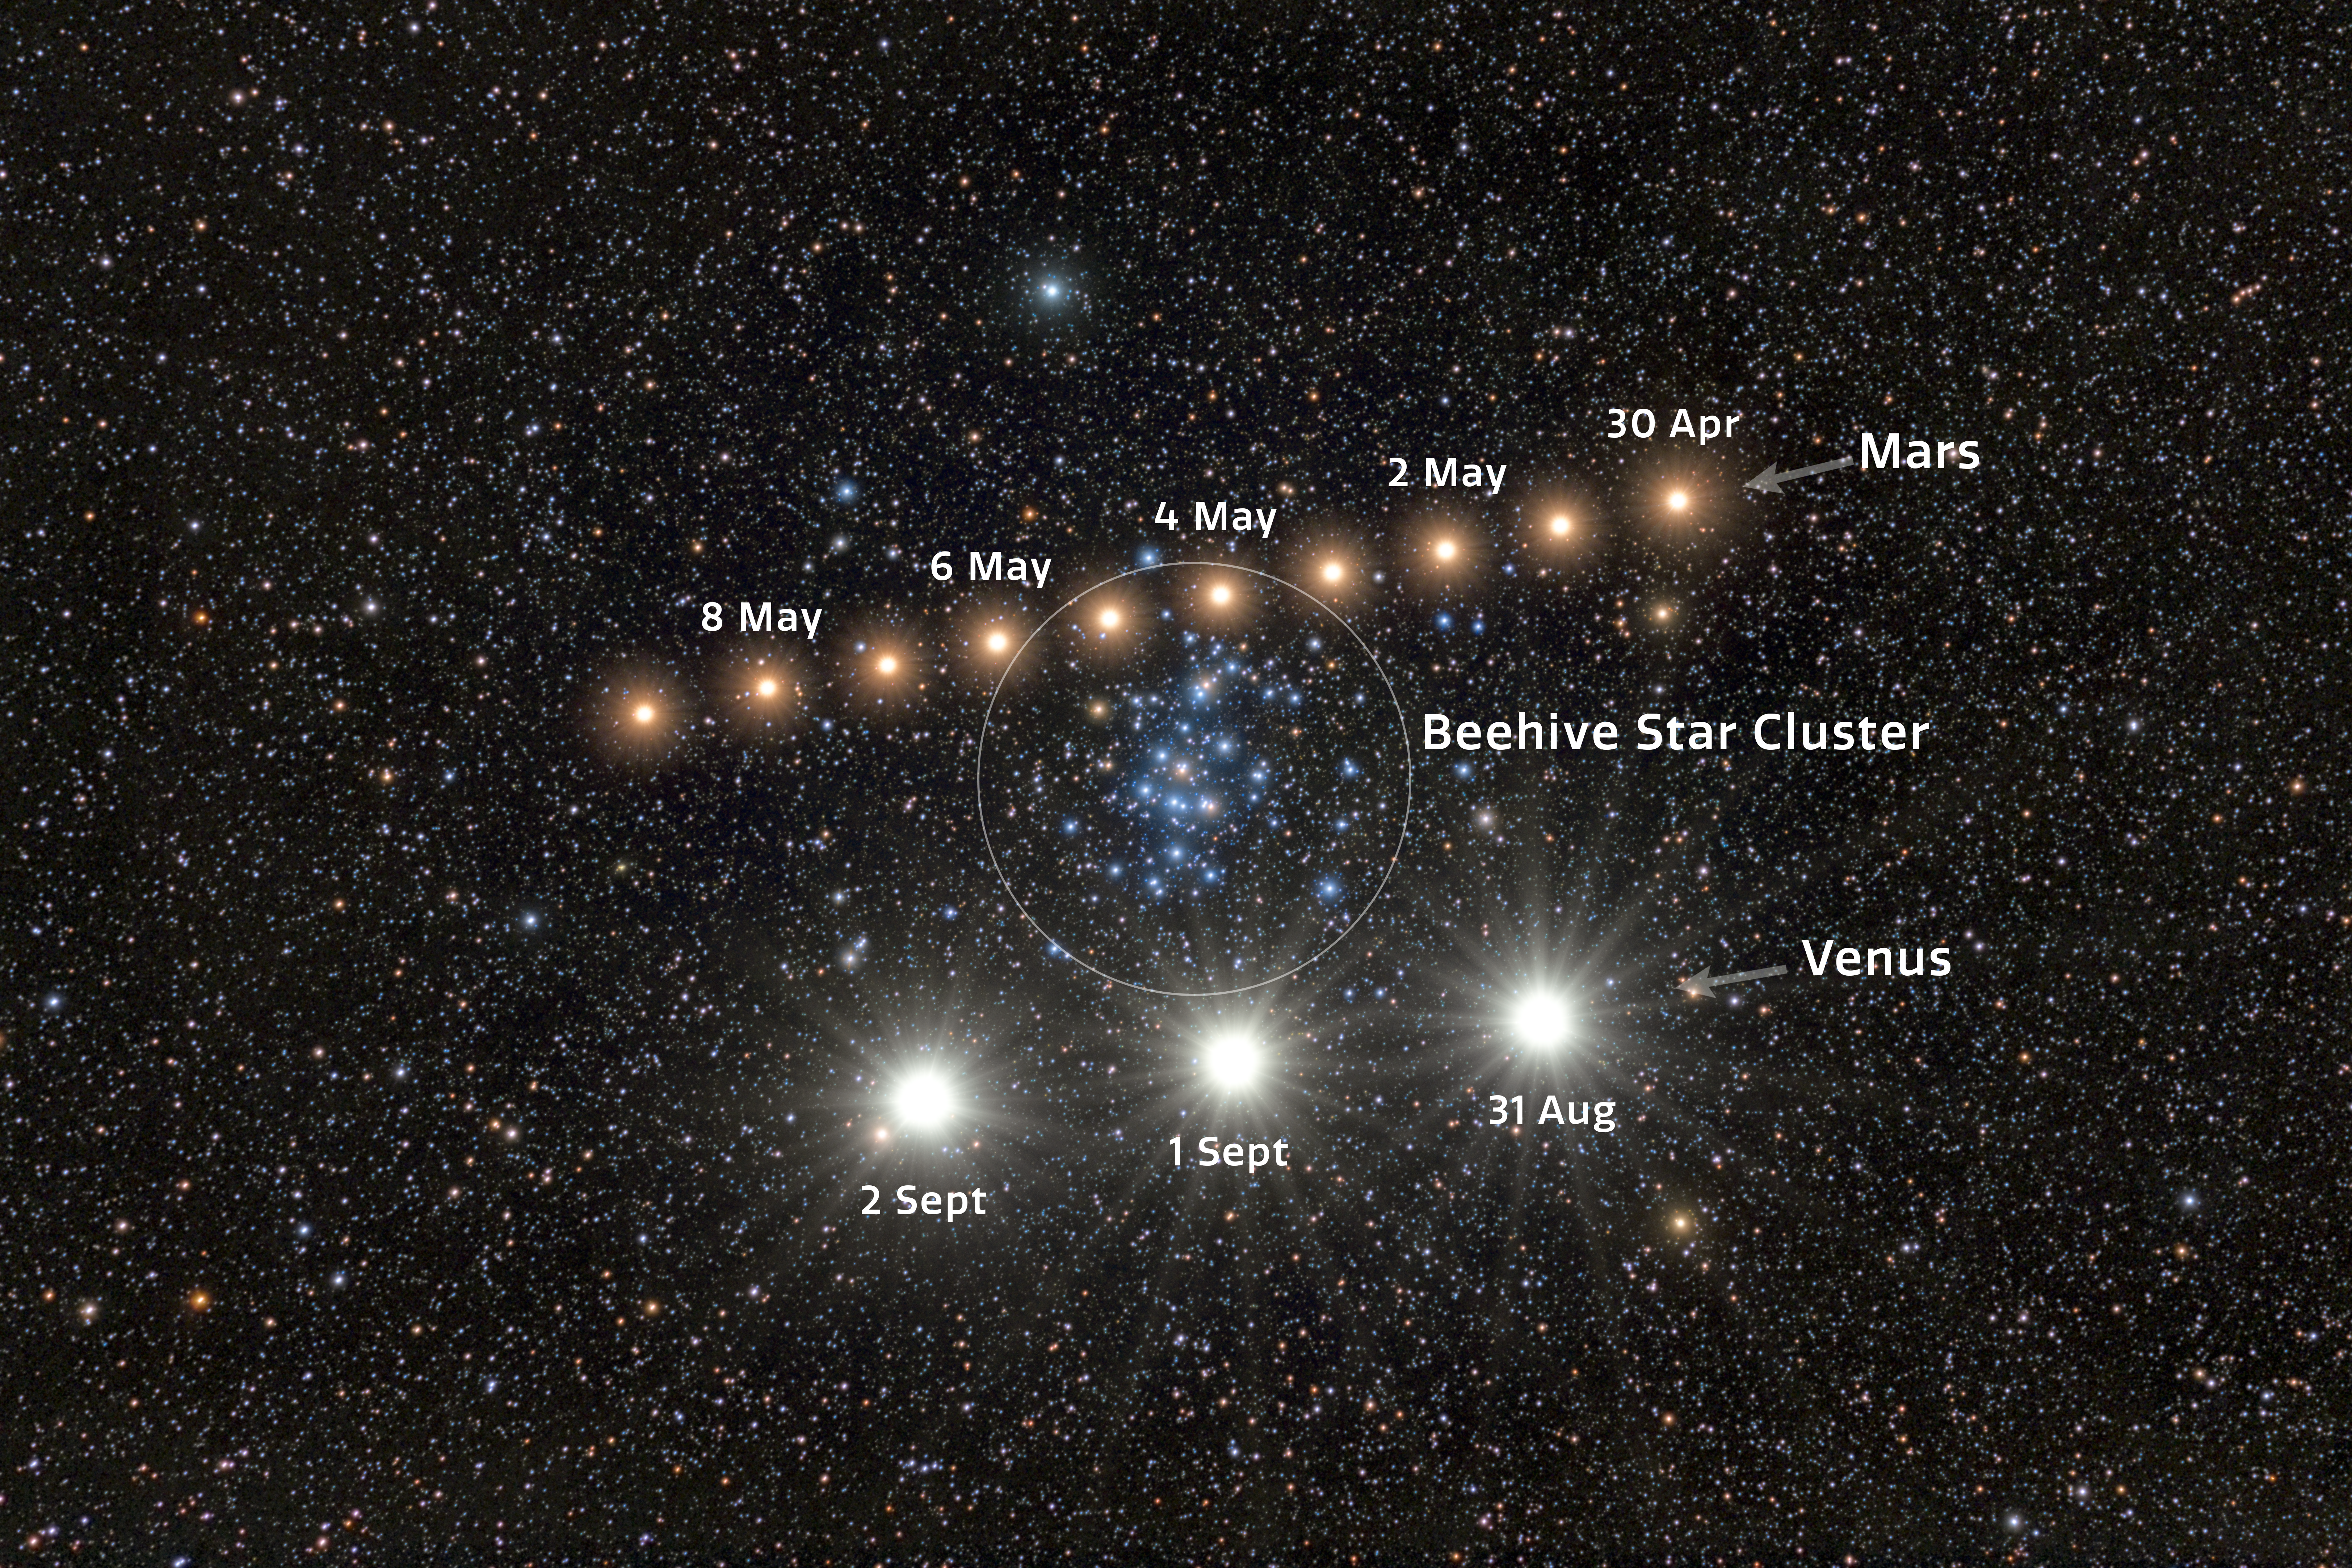

Warning: Planets Crossing!

In 2025, Mars and Venus both made striking planetary conjunctions with the open star cluster Messier 44, also known as Praesepe, or the Beehive Cluster. The Beehive Cluster is located about 600 light-years away in the constellation Cancer and contains roughly 1000 stars within a core about 23 light-years across. This makes it one of the nearest and richest open clusters to Earth. The planetary apparitions are combined in this composite time-lapse image, created by Petr Horálek, NOIRLab Audiovisual Ambassador.

The traversing of Mars (above) in this Image of the Week occurred from late April to early May in 2025. Its nightly positions were captured from observatories in Chile, Bolivia, and the Czech Republic. The site in Chile, Cerro Pachón, is home to four NOIRLab-operated telescopes, including Gemini South, one half of the International Gemini Observatory, funded in part by the U.S. National Science Foundation (NSF) and operated by NSF NOIRLab. The passage of Venus (below) took place from late August to early September in 2025, when Venus briefly appeared during early morning twilight.

Credit: NOIRLab/NSF/AURA/P. Horálek (Instituto de Física de Opava)